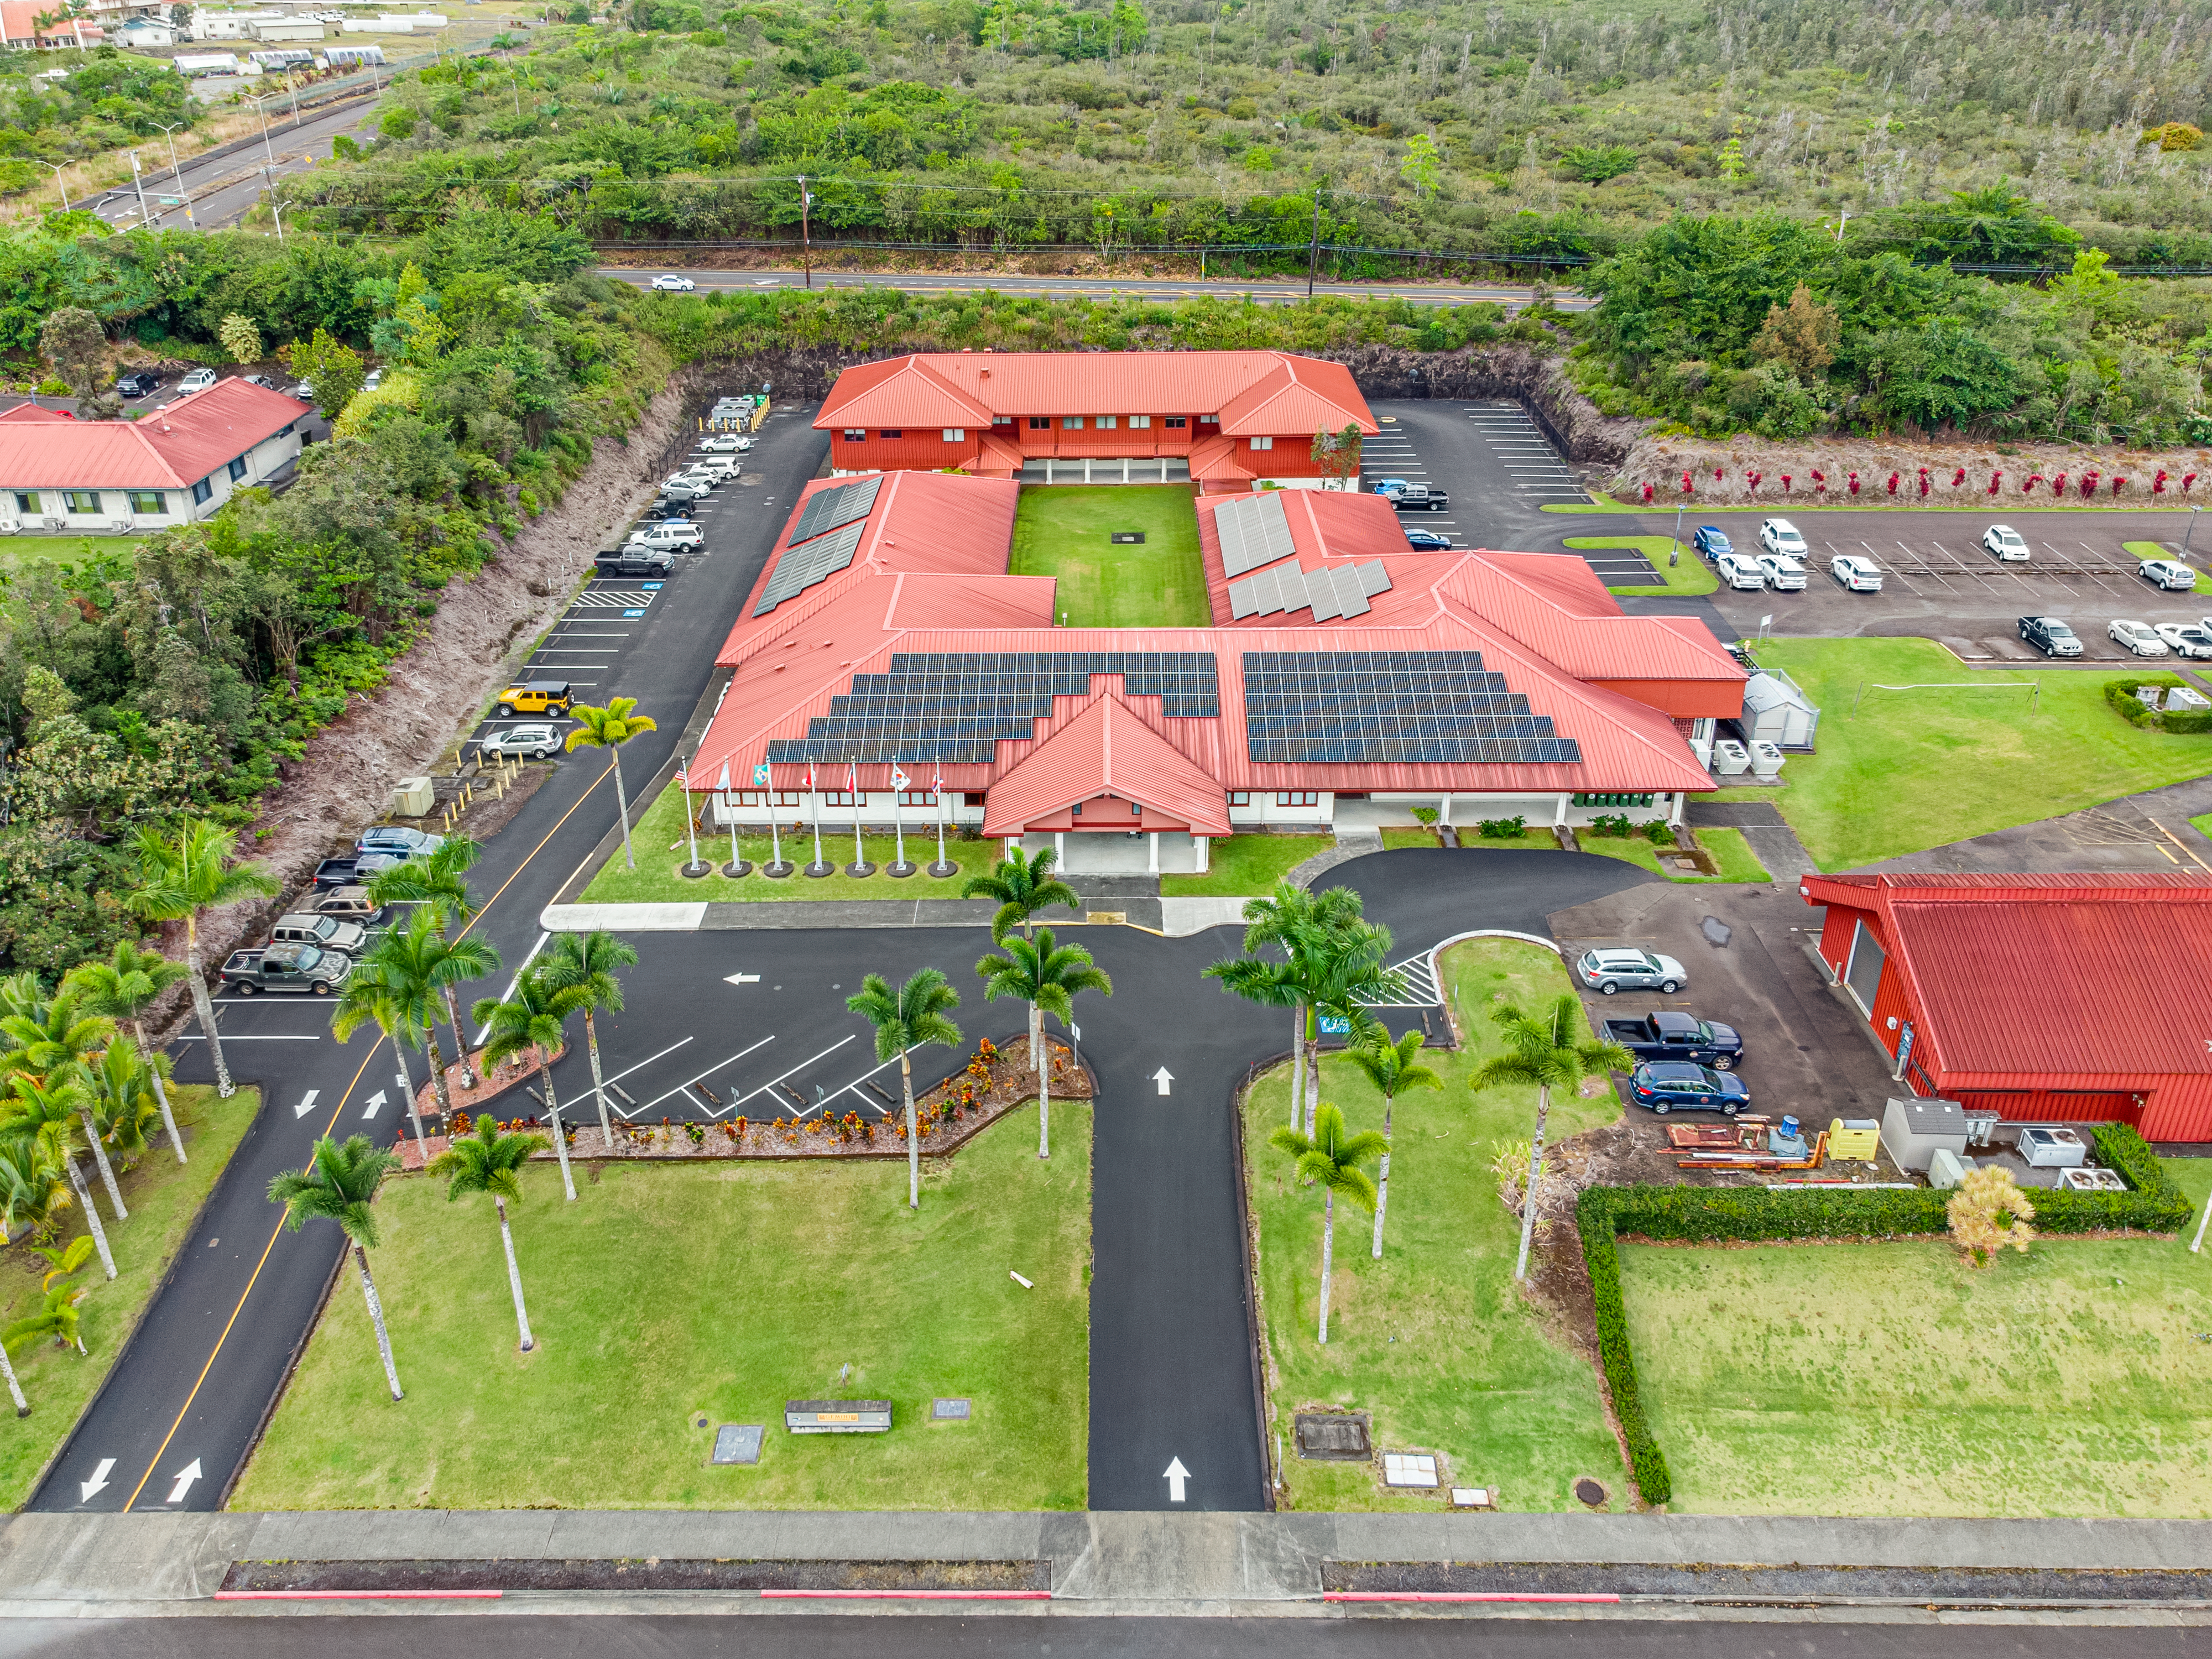

Gemini North Hilo Base Facility

Aerial view of the Gemini North Base in Hilo, Hawaiʻi

Credit: International Gemini Observatory/NOIRLab/NSF/AURA/T. Matsopoulos